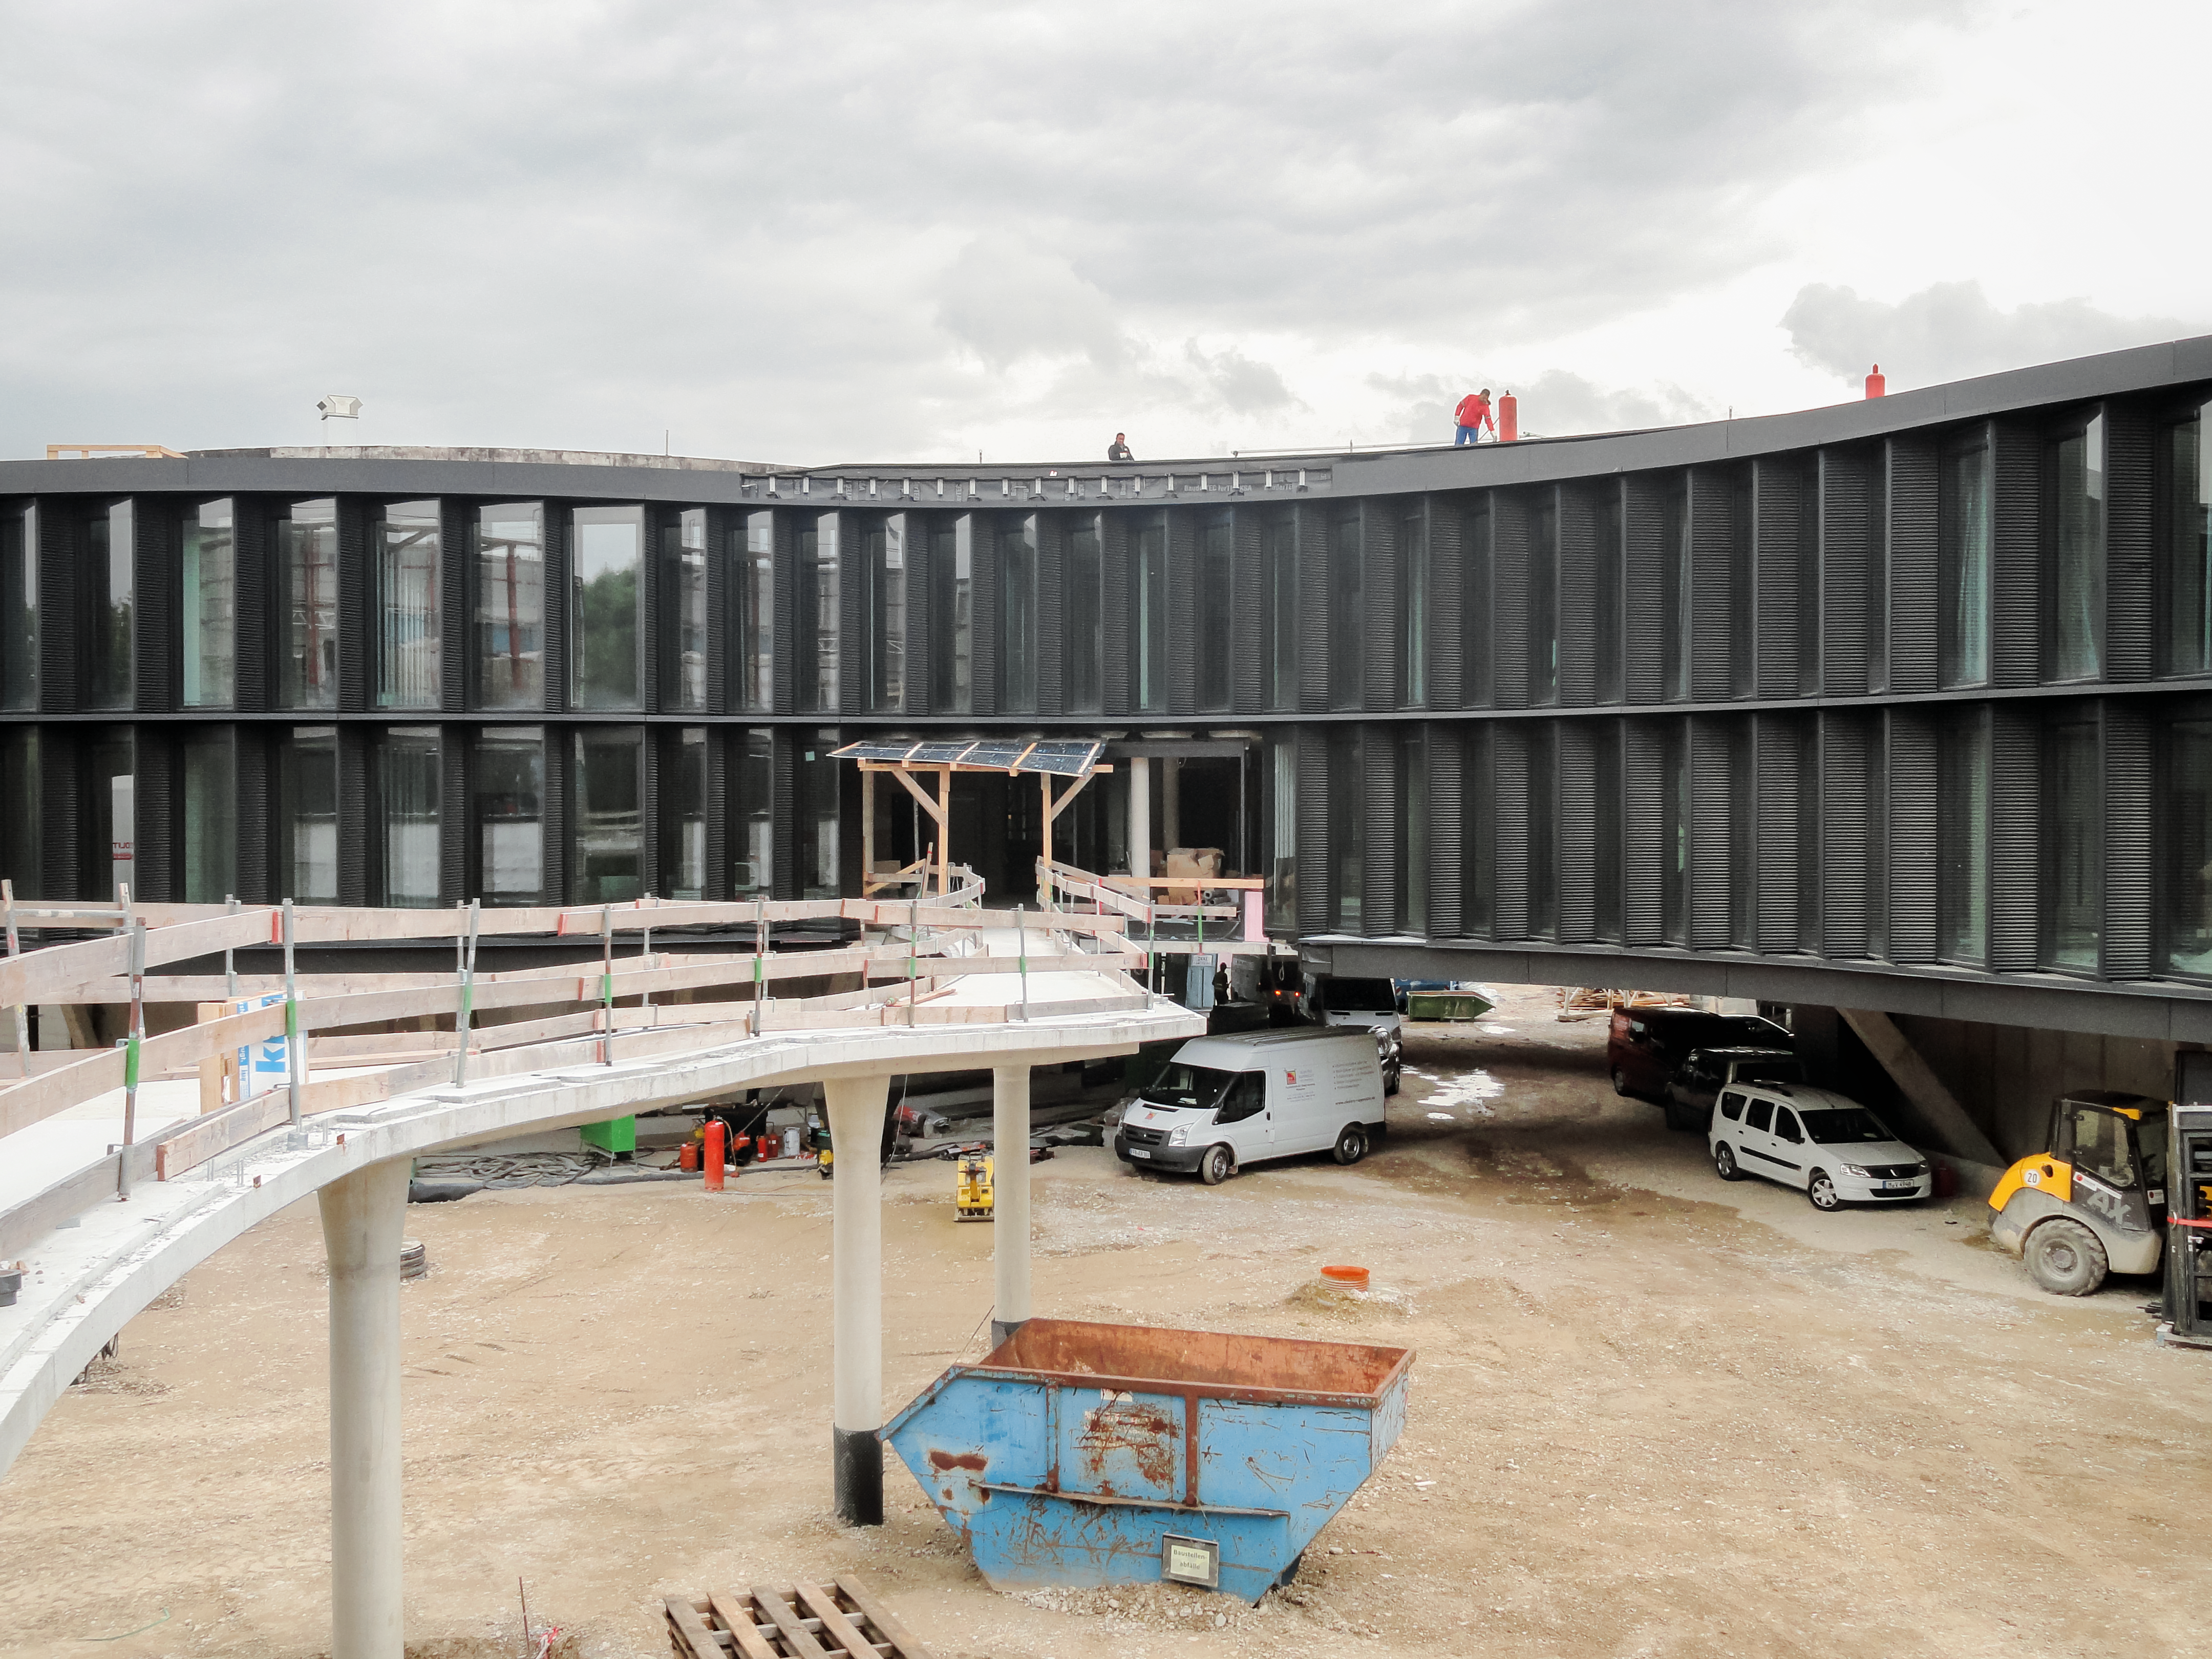

Building a new walkway

Construction of a raised walkway around the ESO Headquarters.

Credit: Architekten Bernhardt + Partner (www.bp-da.de)